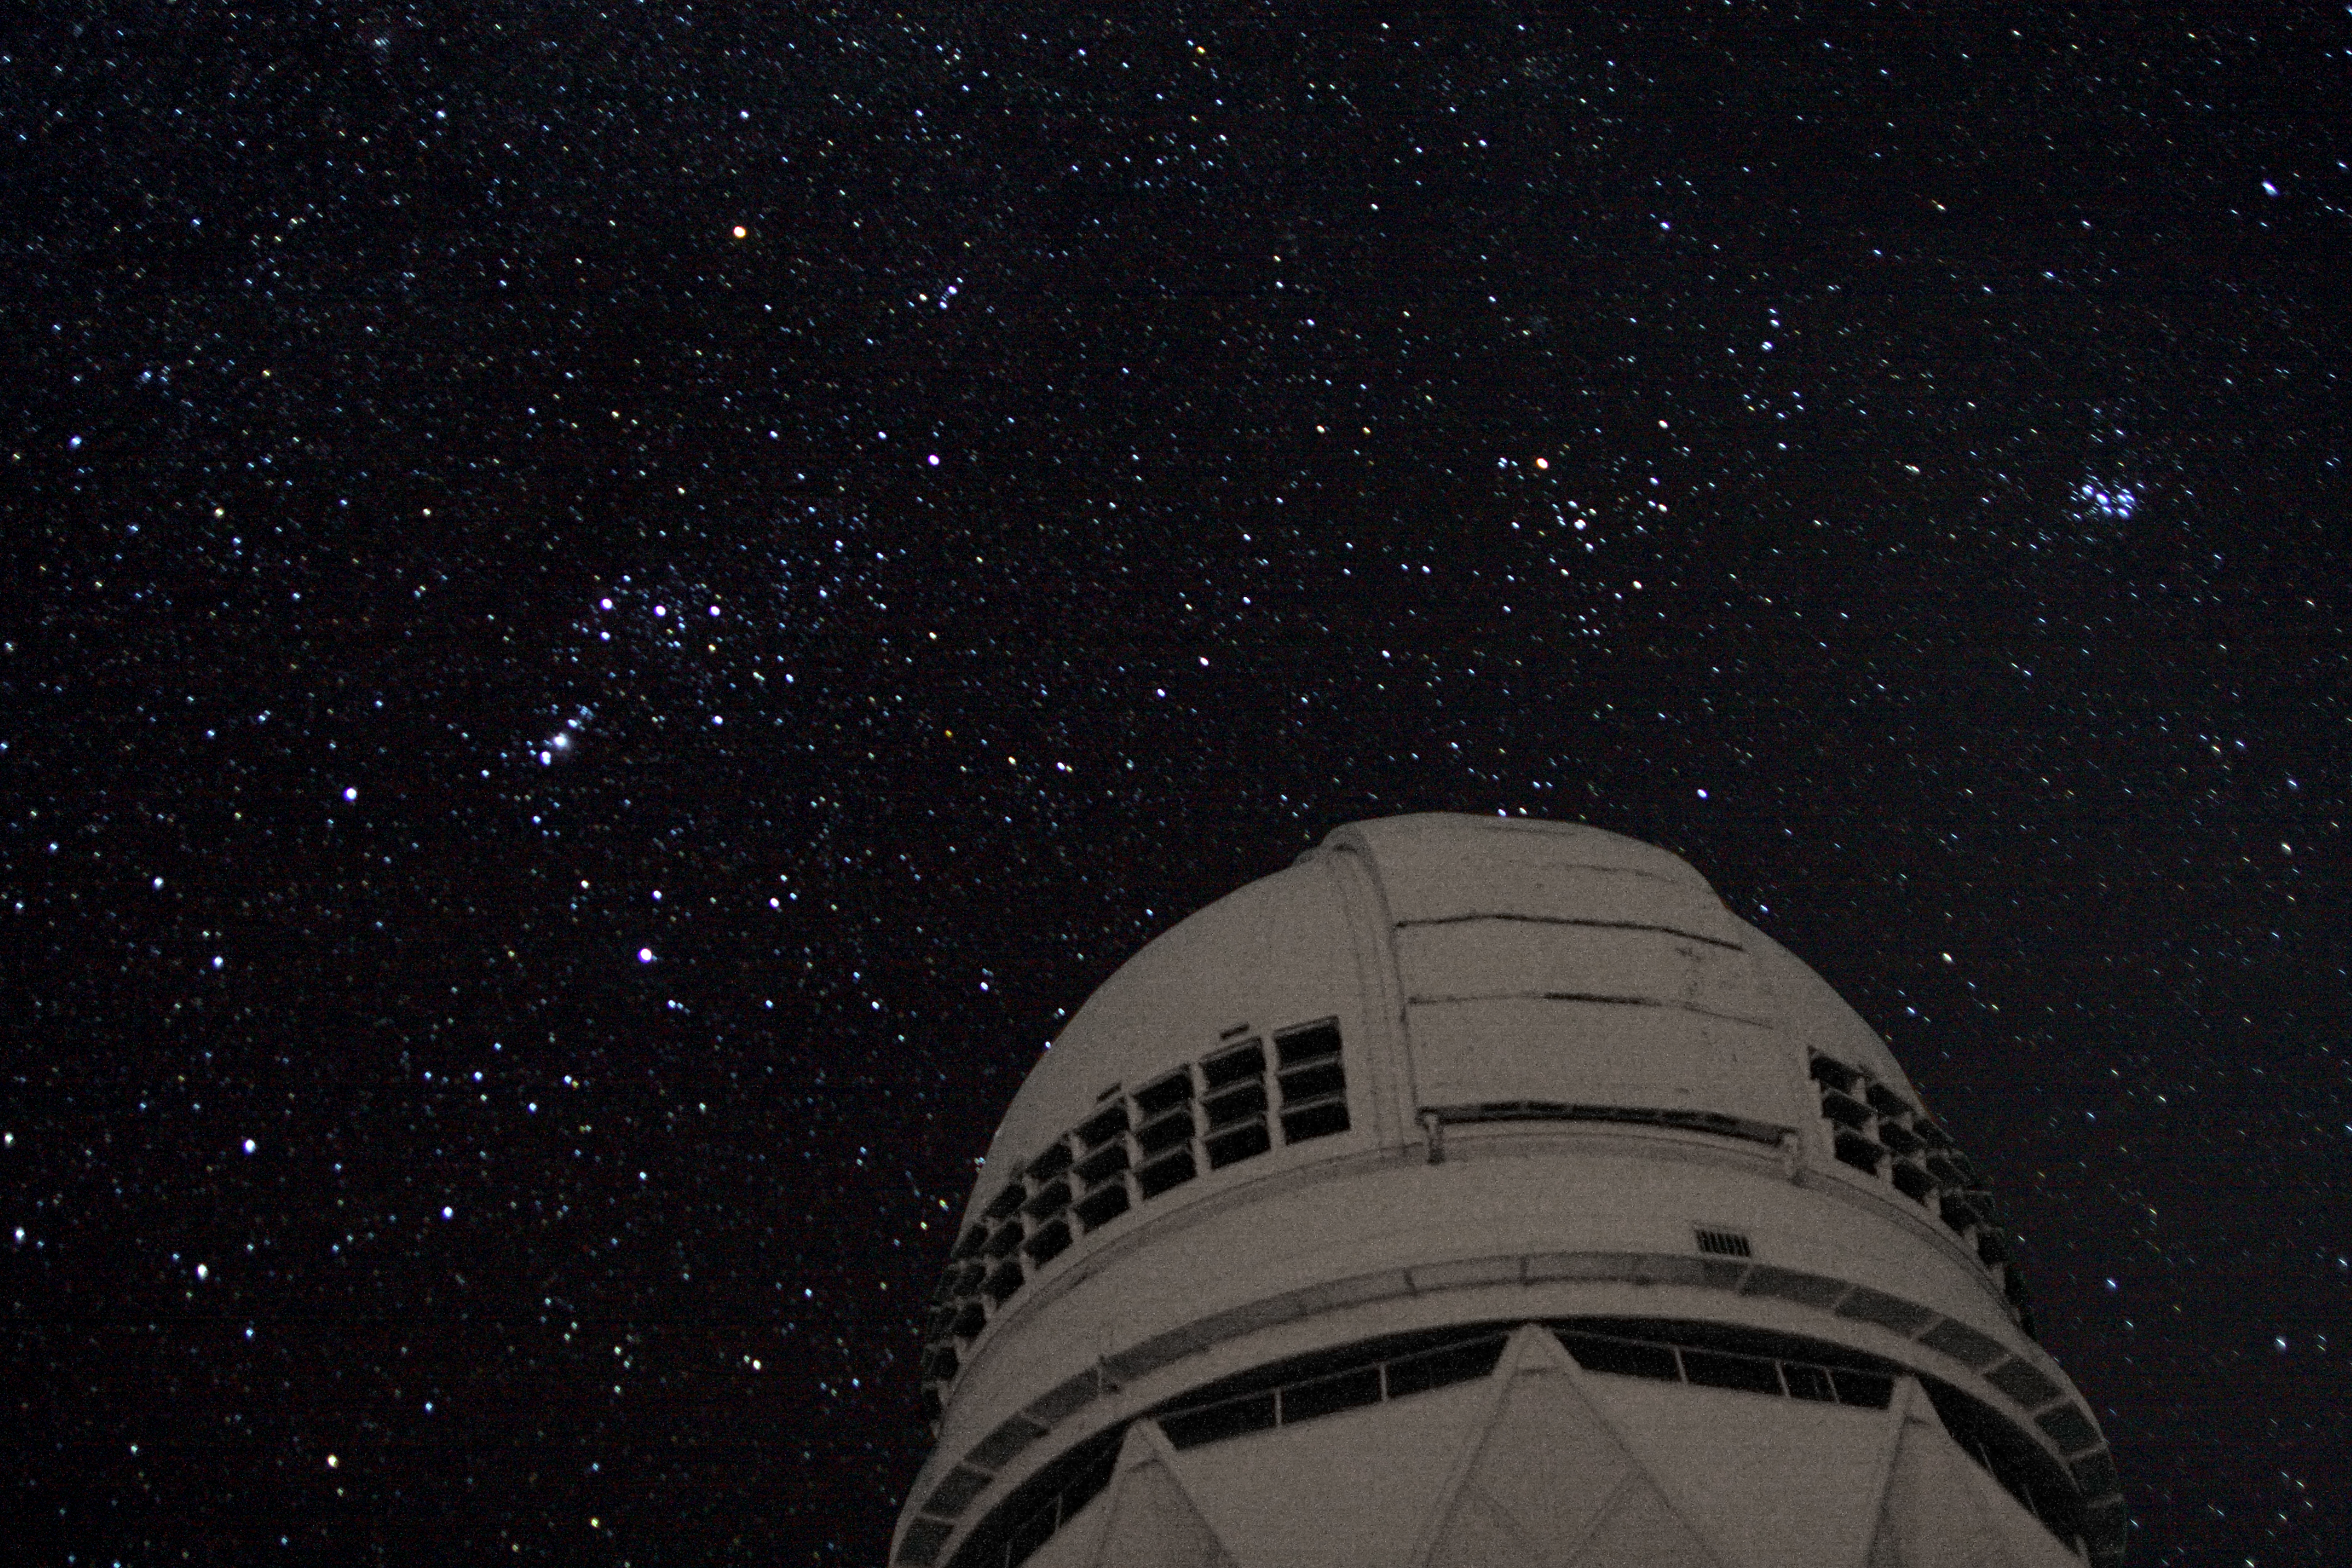

GLOBE at Night 2008 Nicholas U. Mayall 4-meter Telescope

GLOBE at Night 2008 Going Strong. This dark-skies awareness activity led by NOAO and the GLOBE Program has drawn more than 5,500 measurements from citizen-scientists all over the world since it began on February 25. Get out before March 9 and look up at the constellation Orion (seen here over the Nicholas U. Mayall 4-meter Telescope at Kitt Peak National Observatory) to add to the growing database!

Credit: J. Glaspey/NOIRLab/NSF/AURA